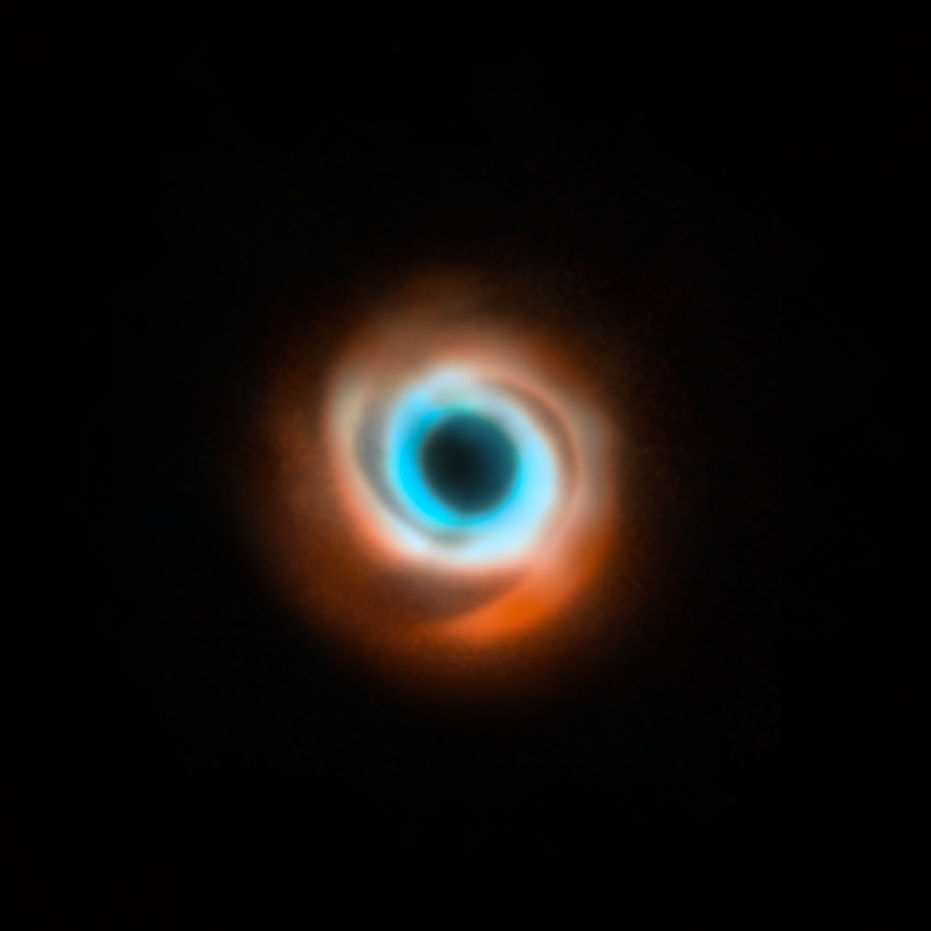

A joint VLT and ALMA view of the disc around the star HD 135344B

This image shows the dusty disc around the young star HD 135344B. It’s a combination of data taken with two different facilities: the Spectro-Polarimetric High-contrast Exoplanet Research (SPHERE) instrument at ESO’s VLT in red, and the Atacama Large Millimeter/submillimeter Array (ALMA) in orange and blue. The original SPHERE and ALMA images were released in 2016 and 2015 respectively and didn’t show evidence for the presence of a planet in this disc, first revealed in 2025.

Credit: ESO/T. Stolker et al./ALMA (ESO/NAOJ/NRAO)/N. van der Marel et al.